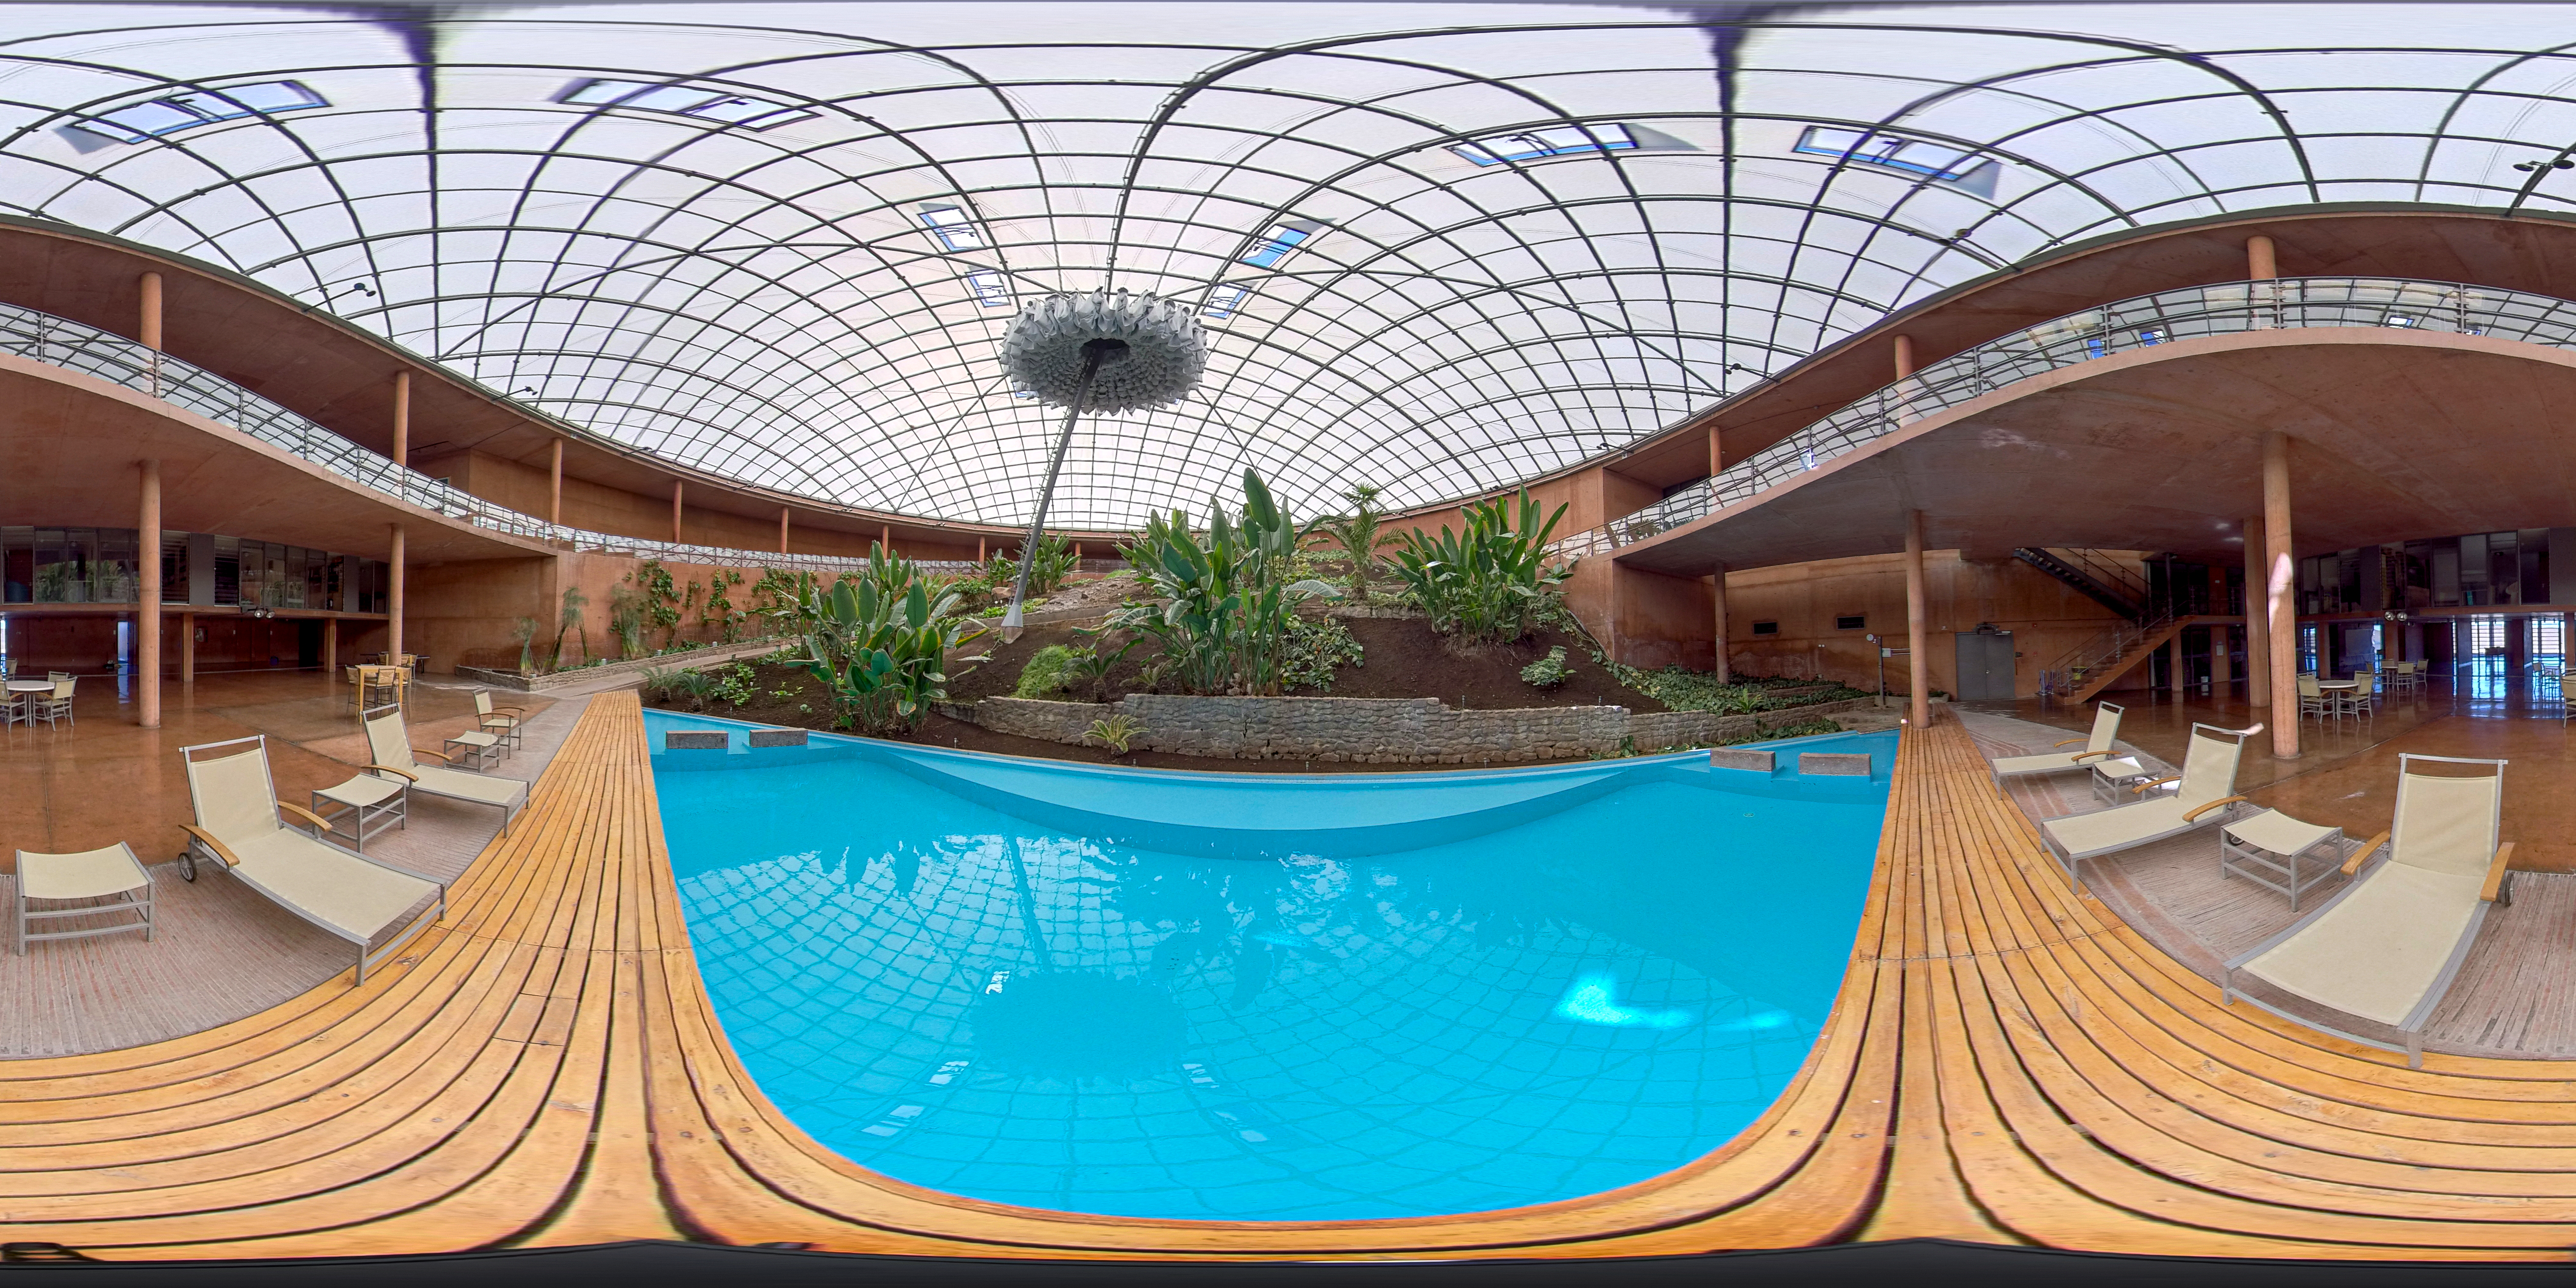

Paranal Residencia

Panorama of the pool at the Paranal Residencia.

Credit: ESO/M. Zamani